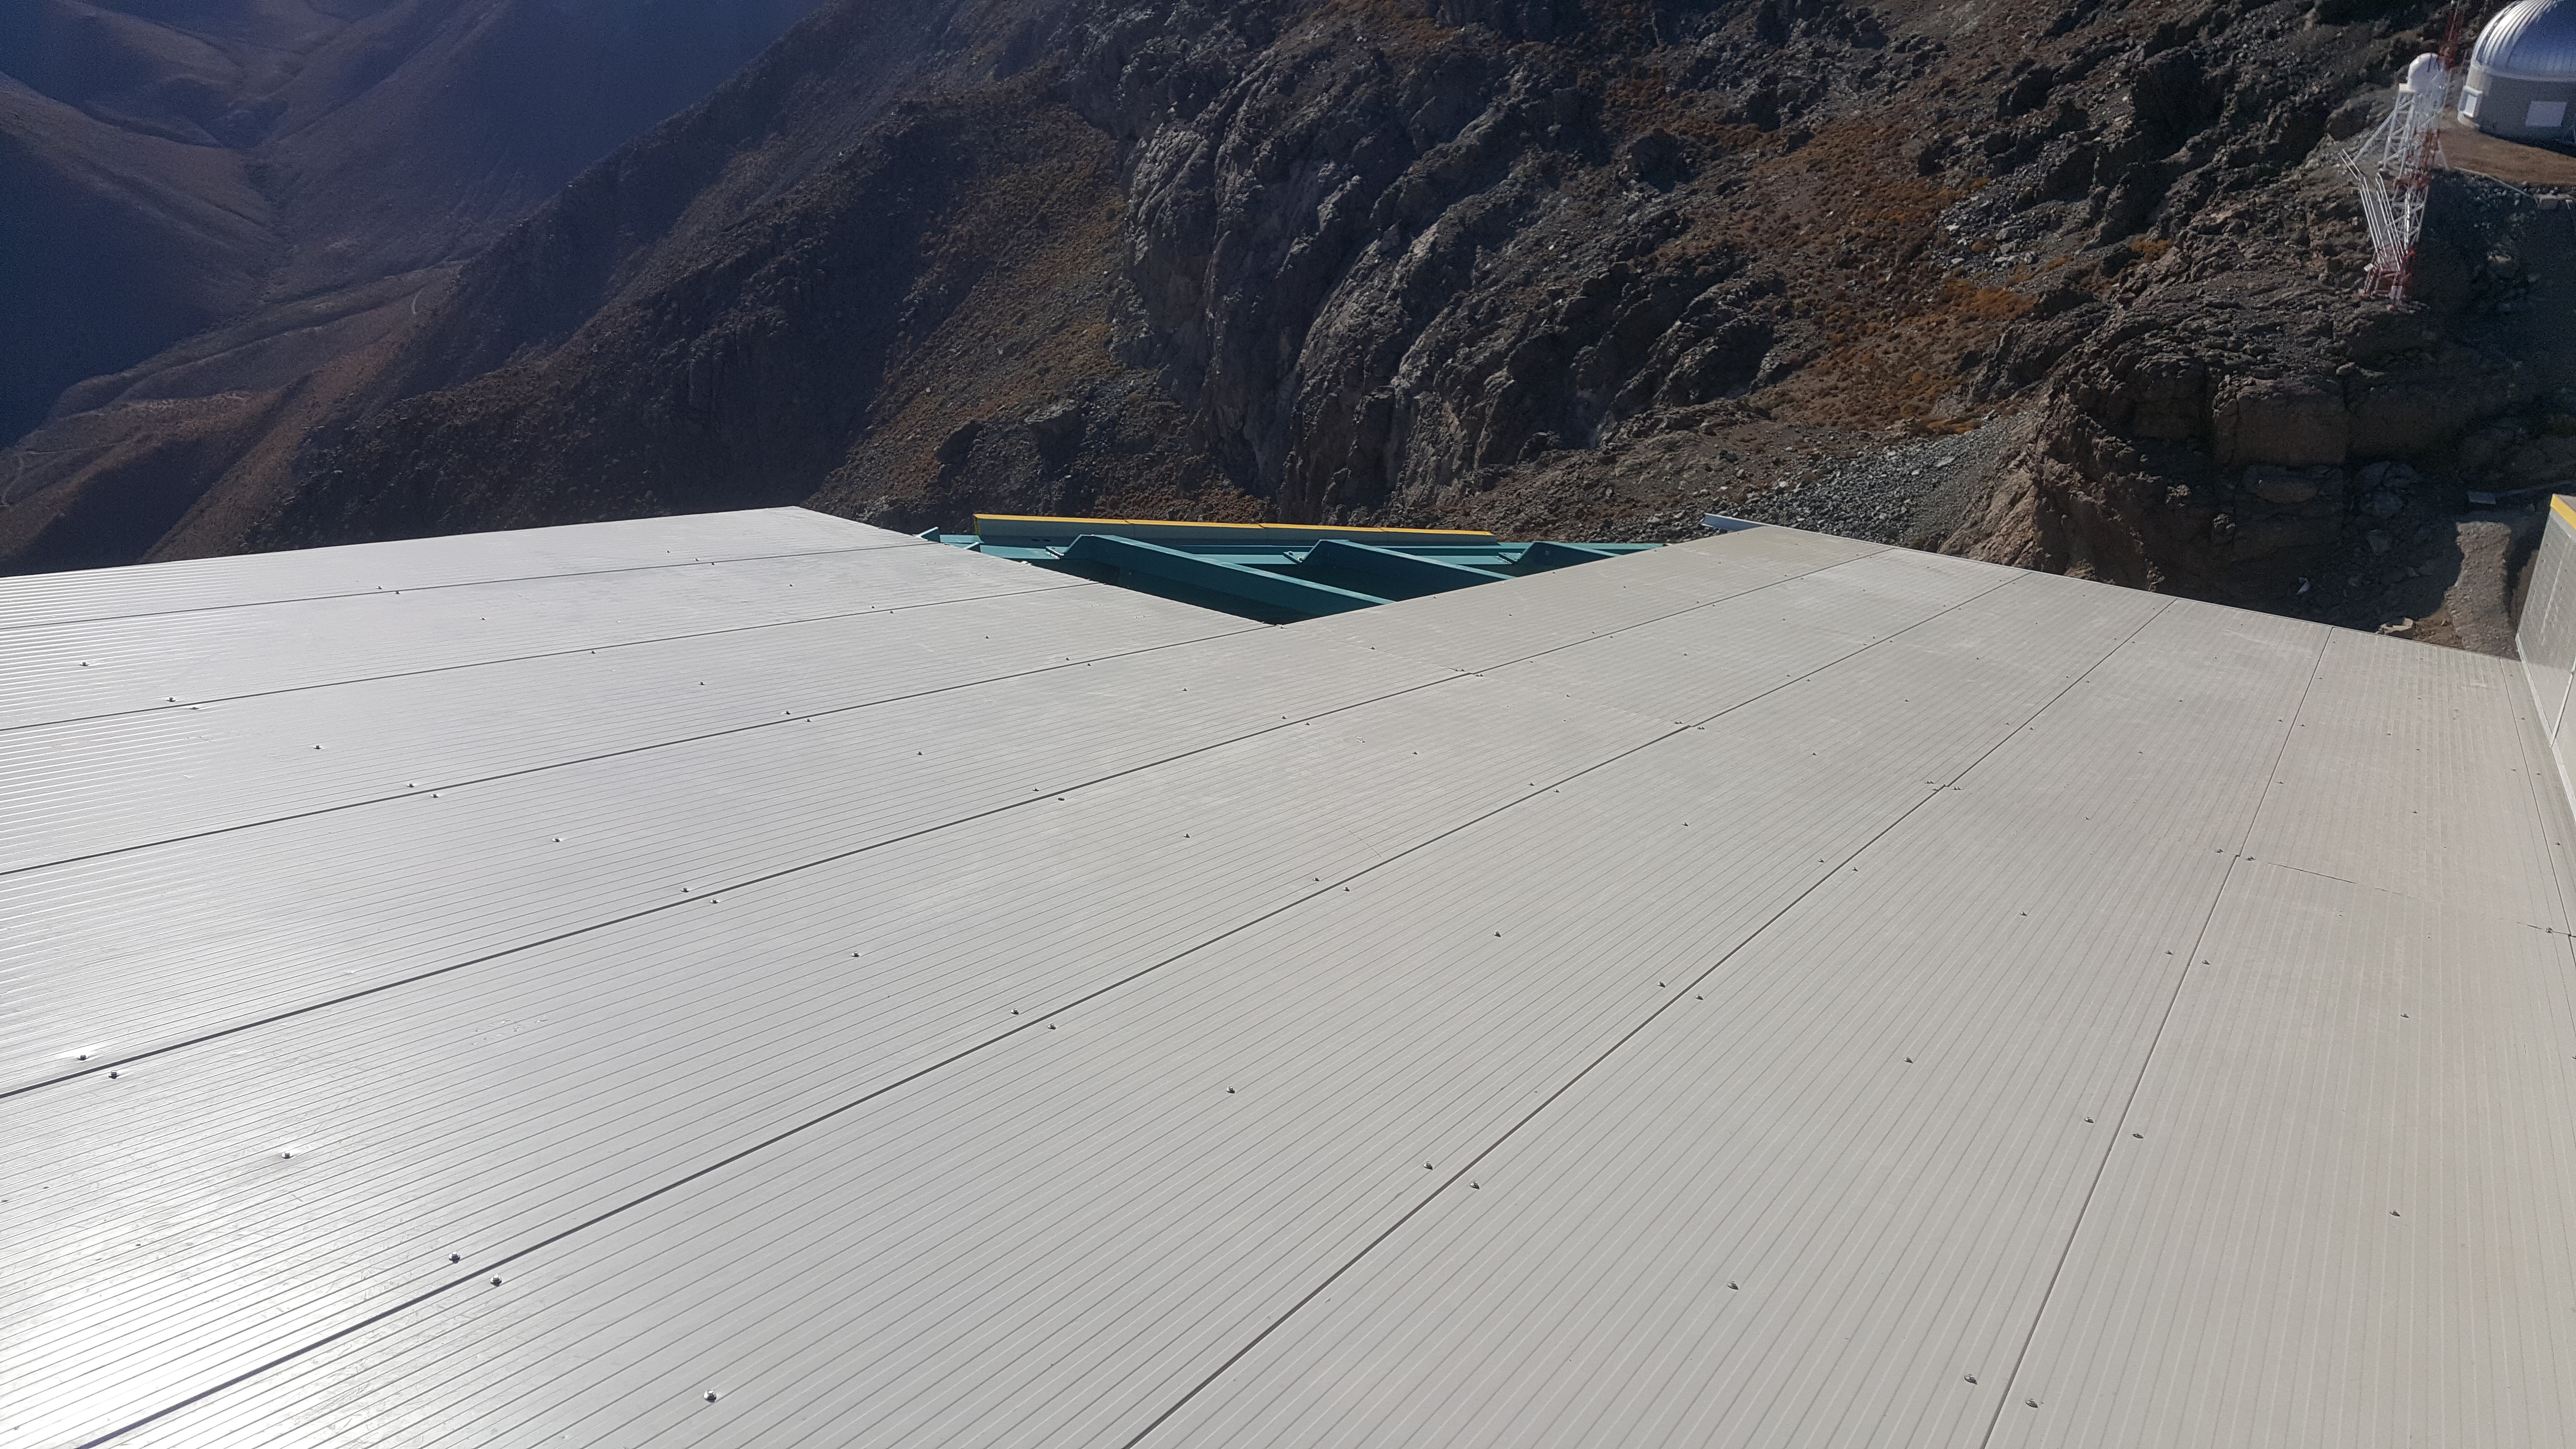

May 12 Summit Inspection

Regularly-scheduled inspections of the summit facility and equipment continue with social distancing and strict safety measures in place. The most recent inspection took place on May 12th and again included maintenance work on the Dome and TMA, including improvements for weather resistance in the coming months

Credit: Rubin Observatory/NSF/AURA